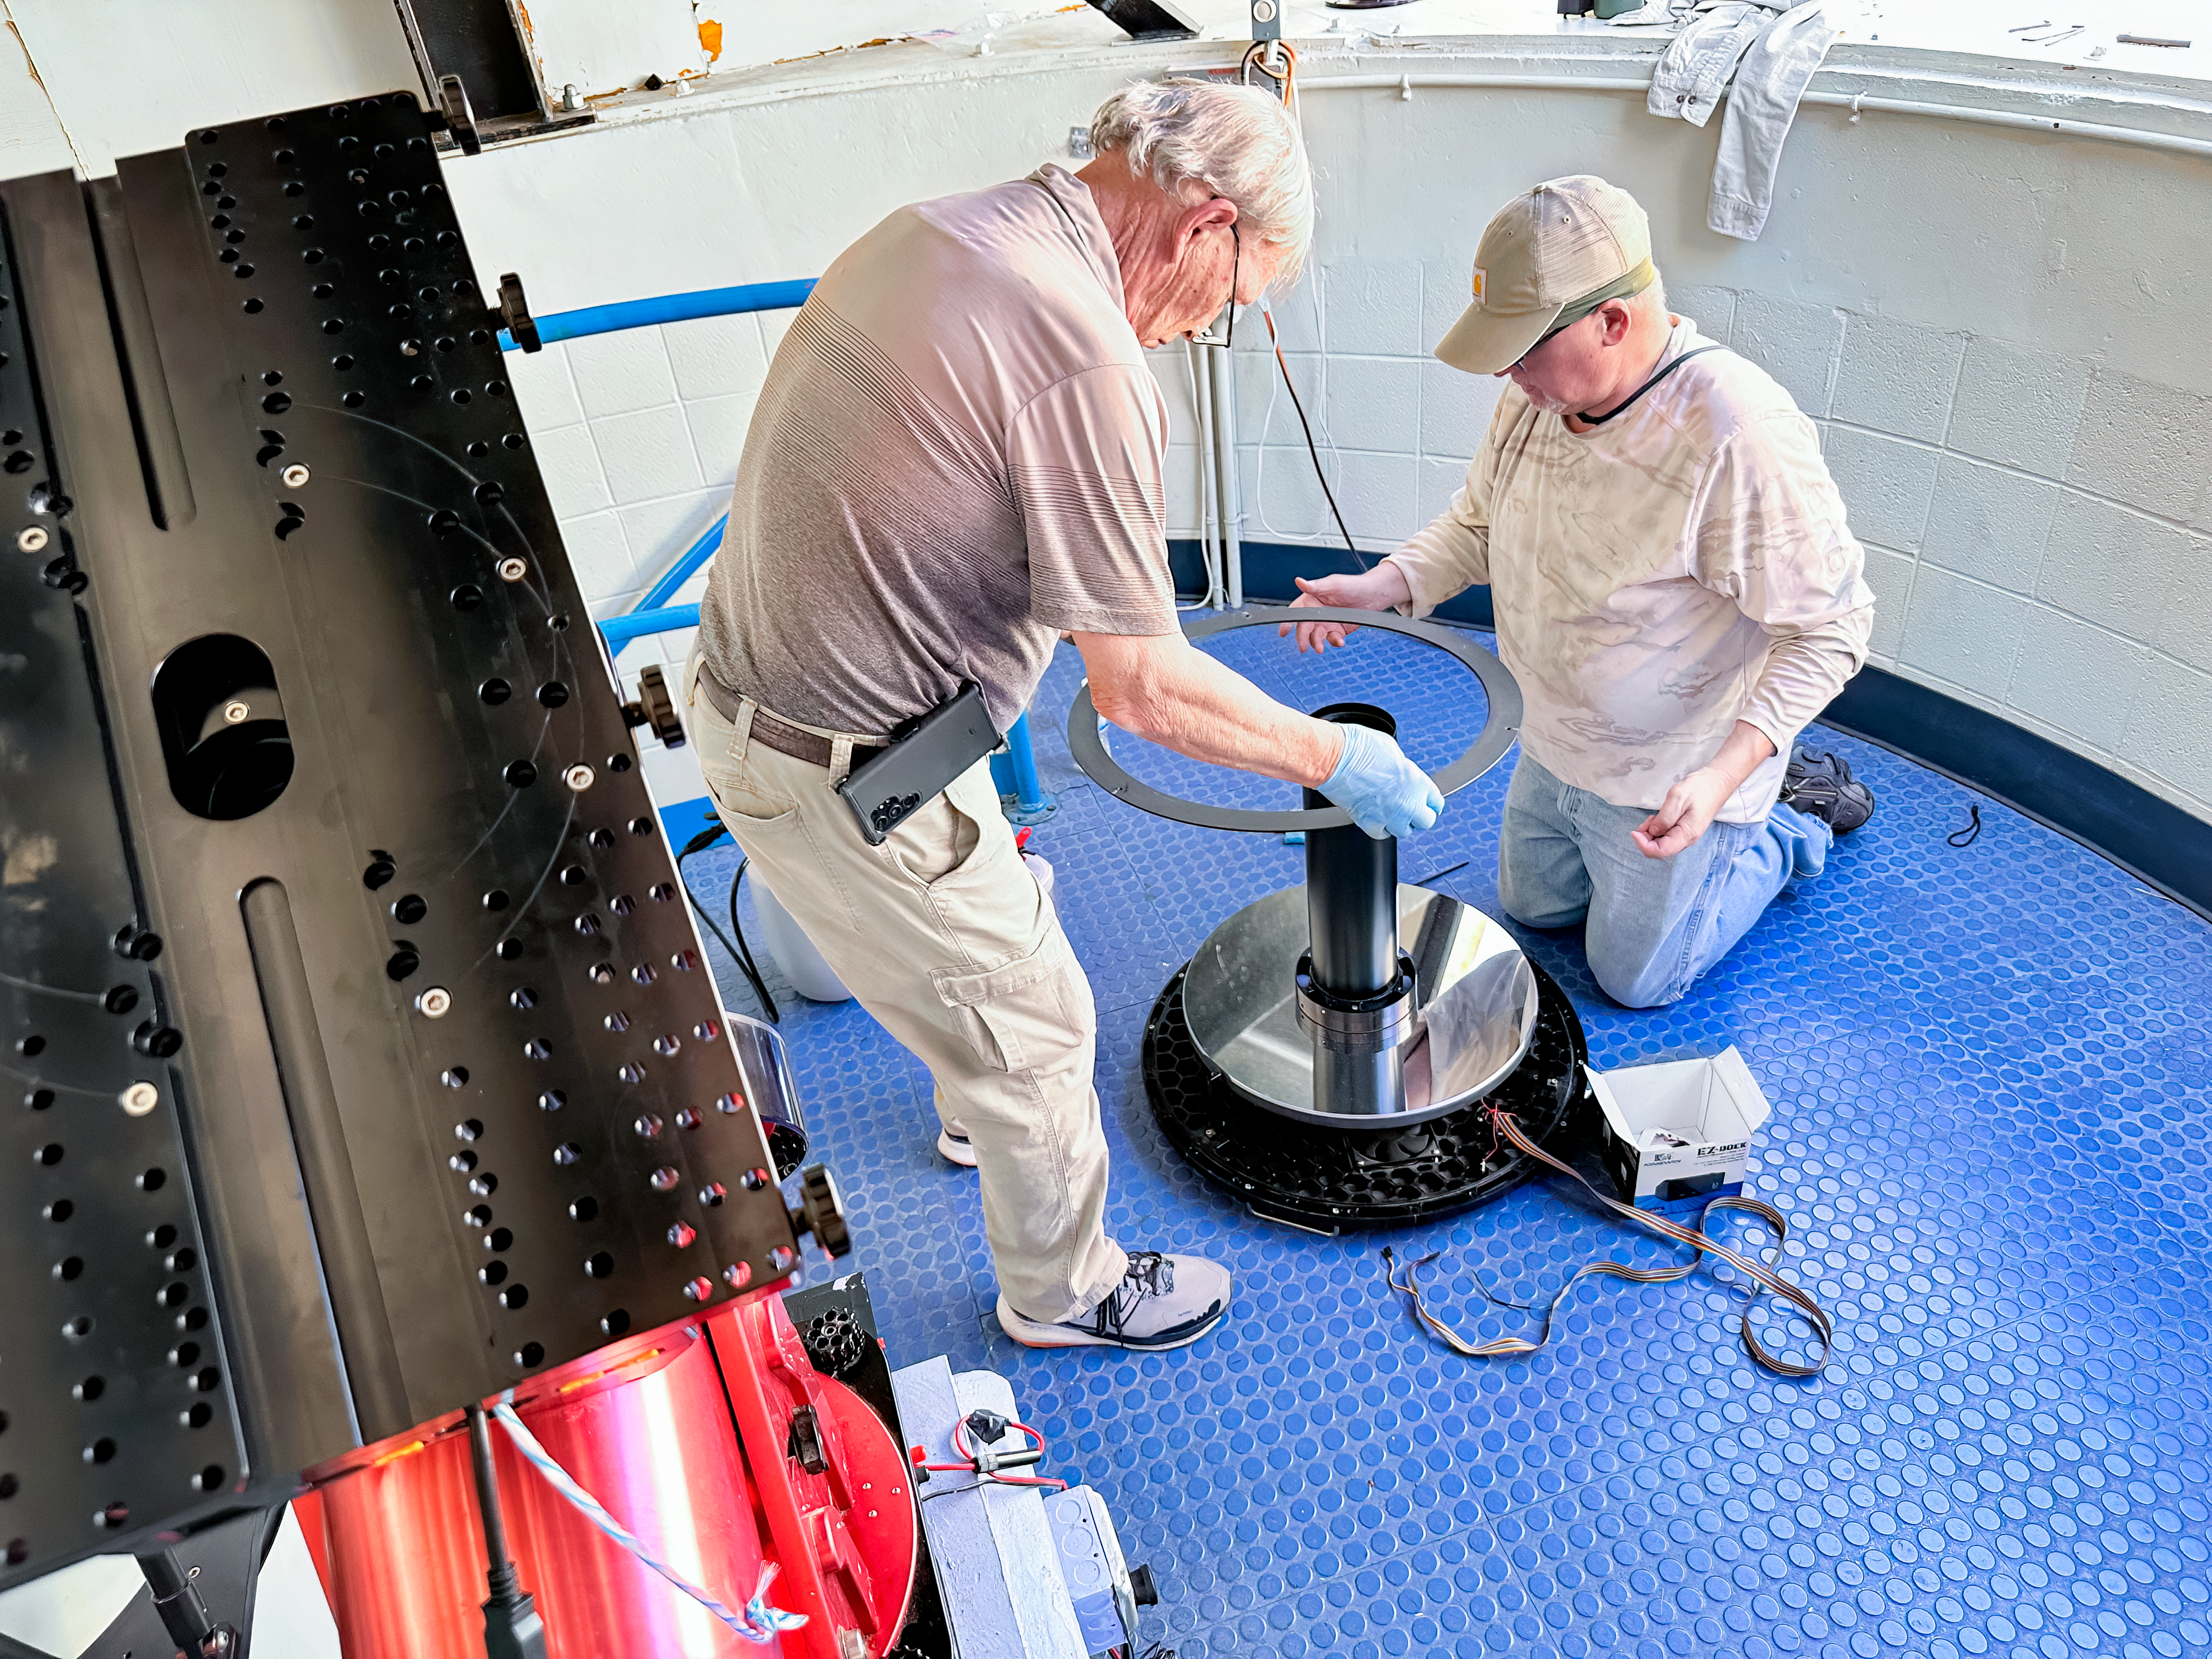

Kitt Peak National Observatory

Performing maintenance on the Roll of Roof Observatory 0.4-meter Telescope used for Public Outreach.

Credit: KPNO/NOIRLab/NSF/AURA/J. Lockridge